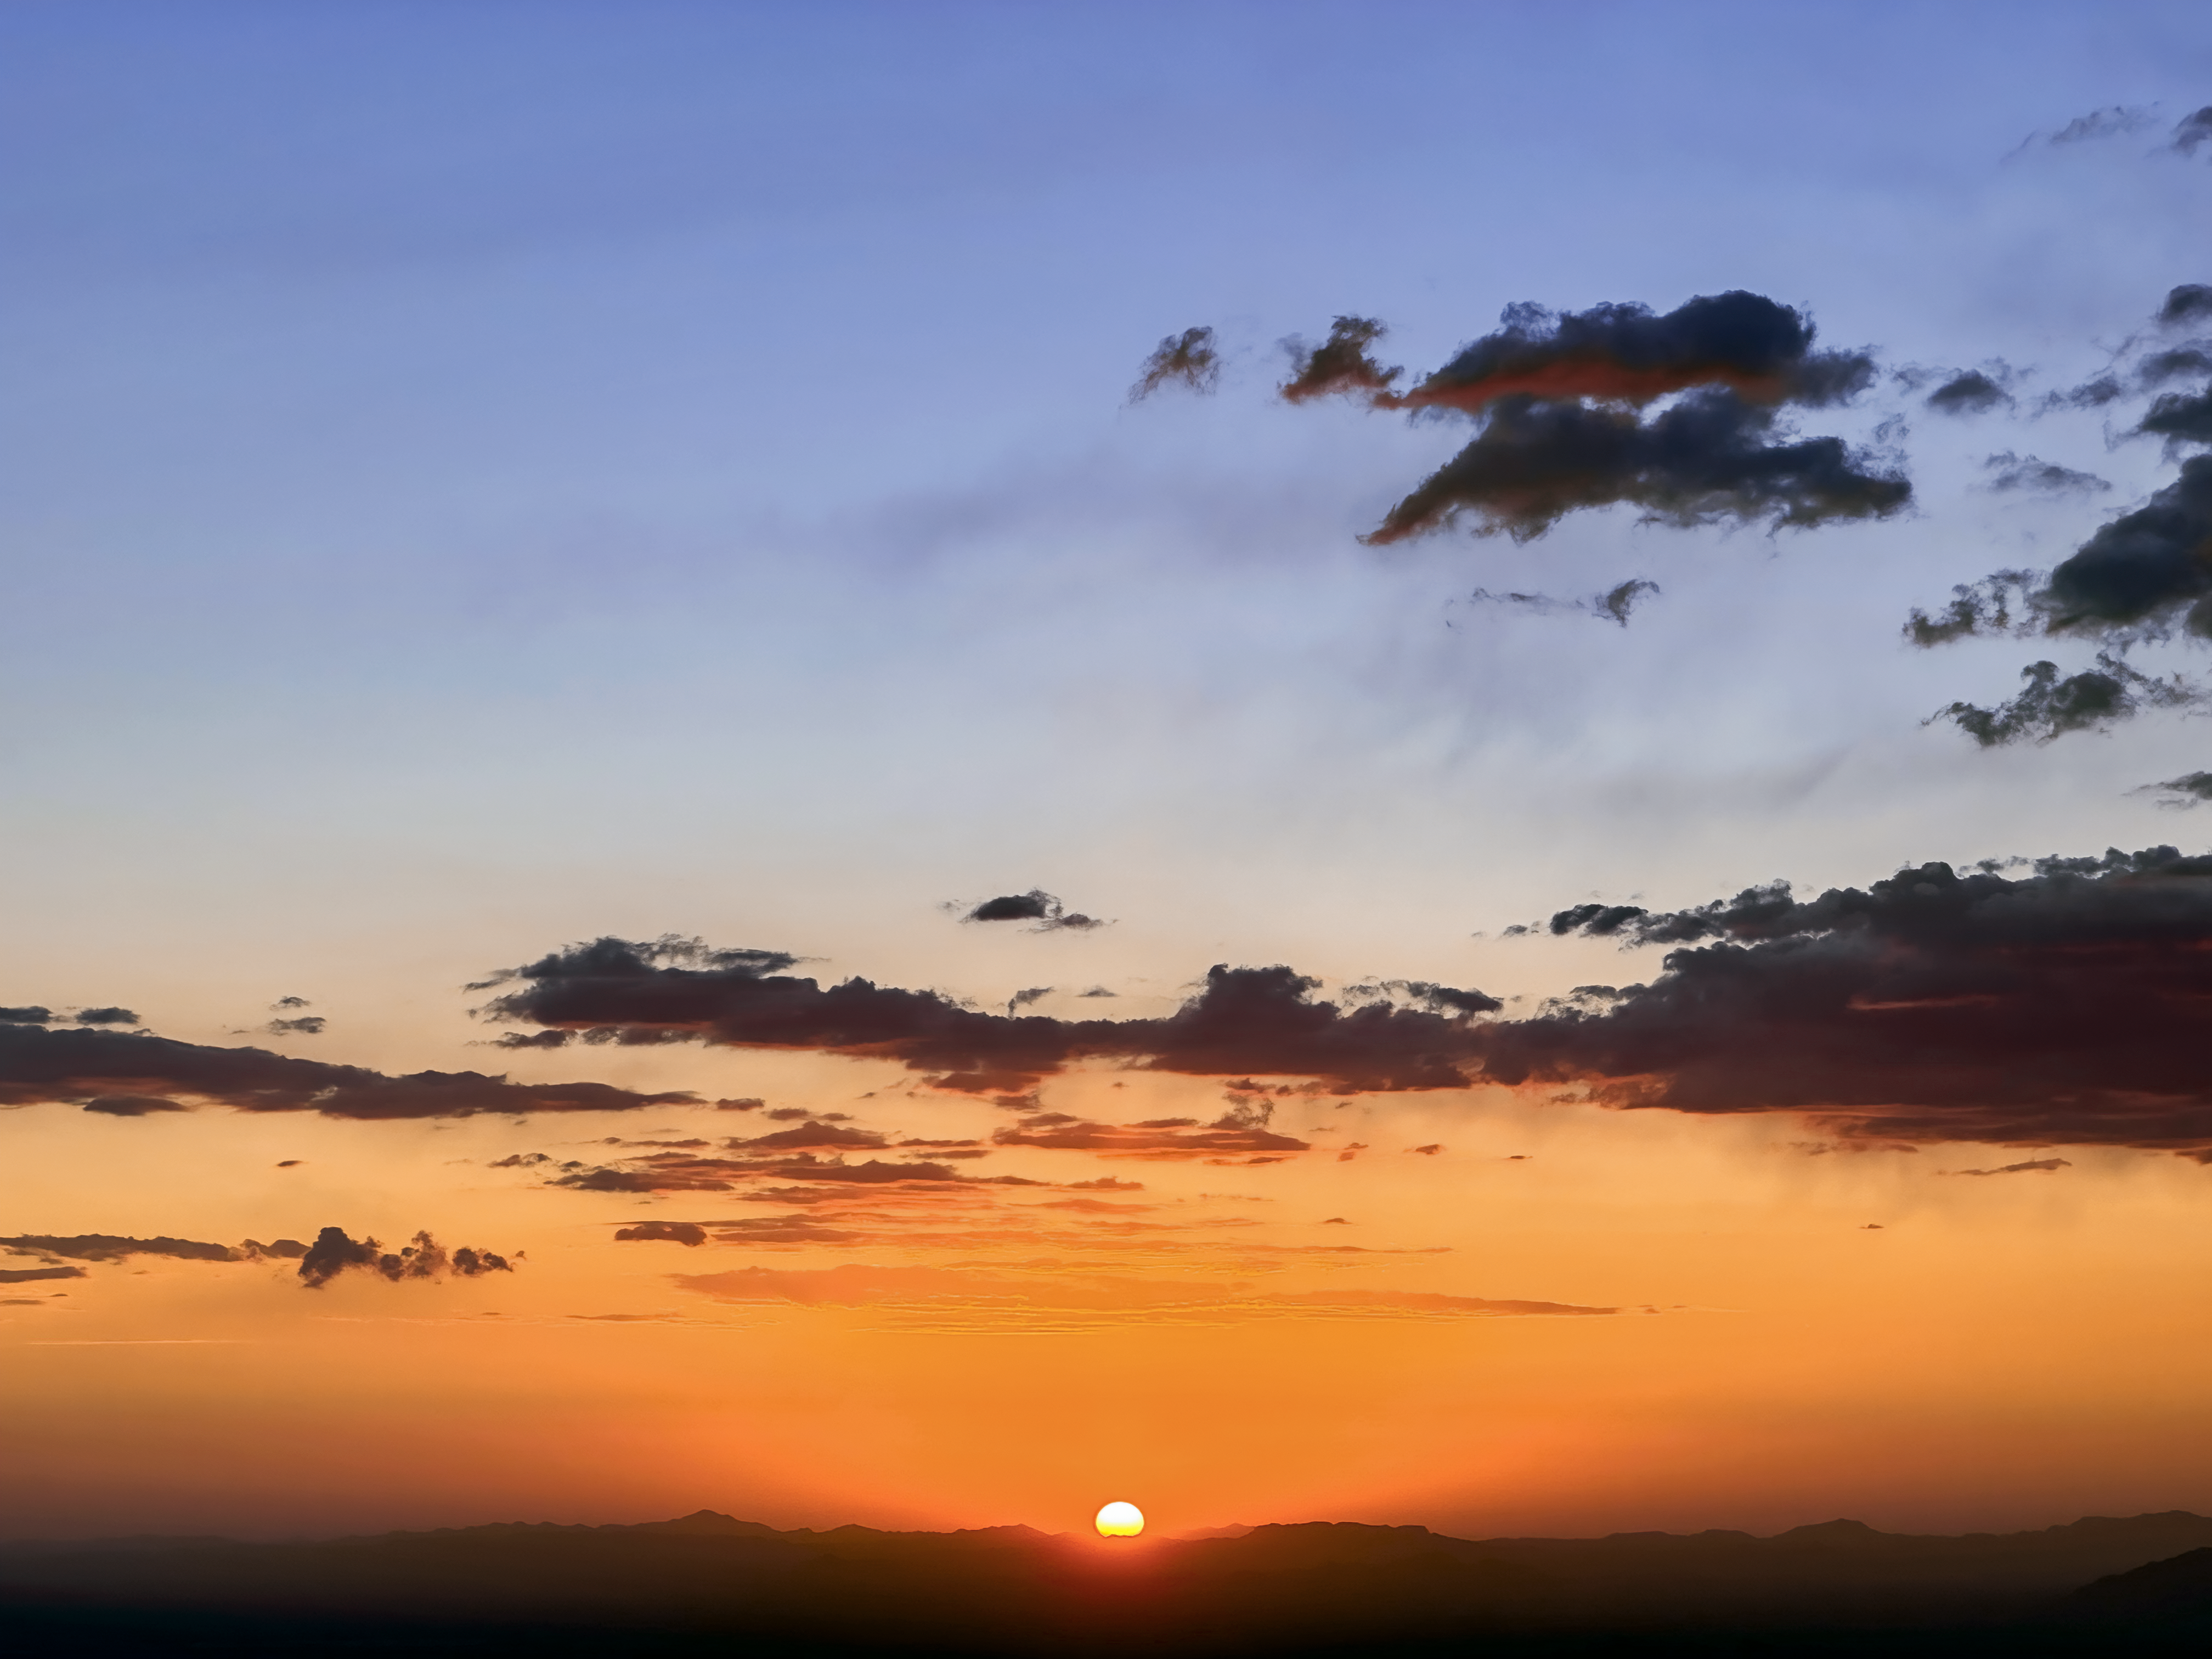

Sunset from Kitt Peak

A sunset as seen from Kitt Peak National Observatory.

Credit: KPNO/NOIRLab/NSF/AURA/J. Lockridge